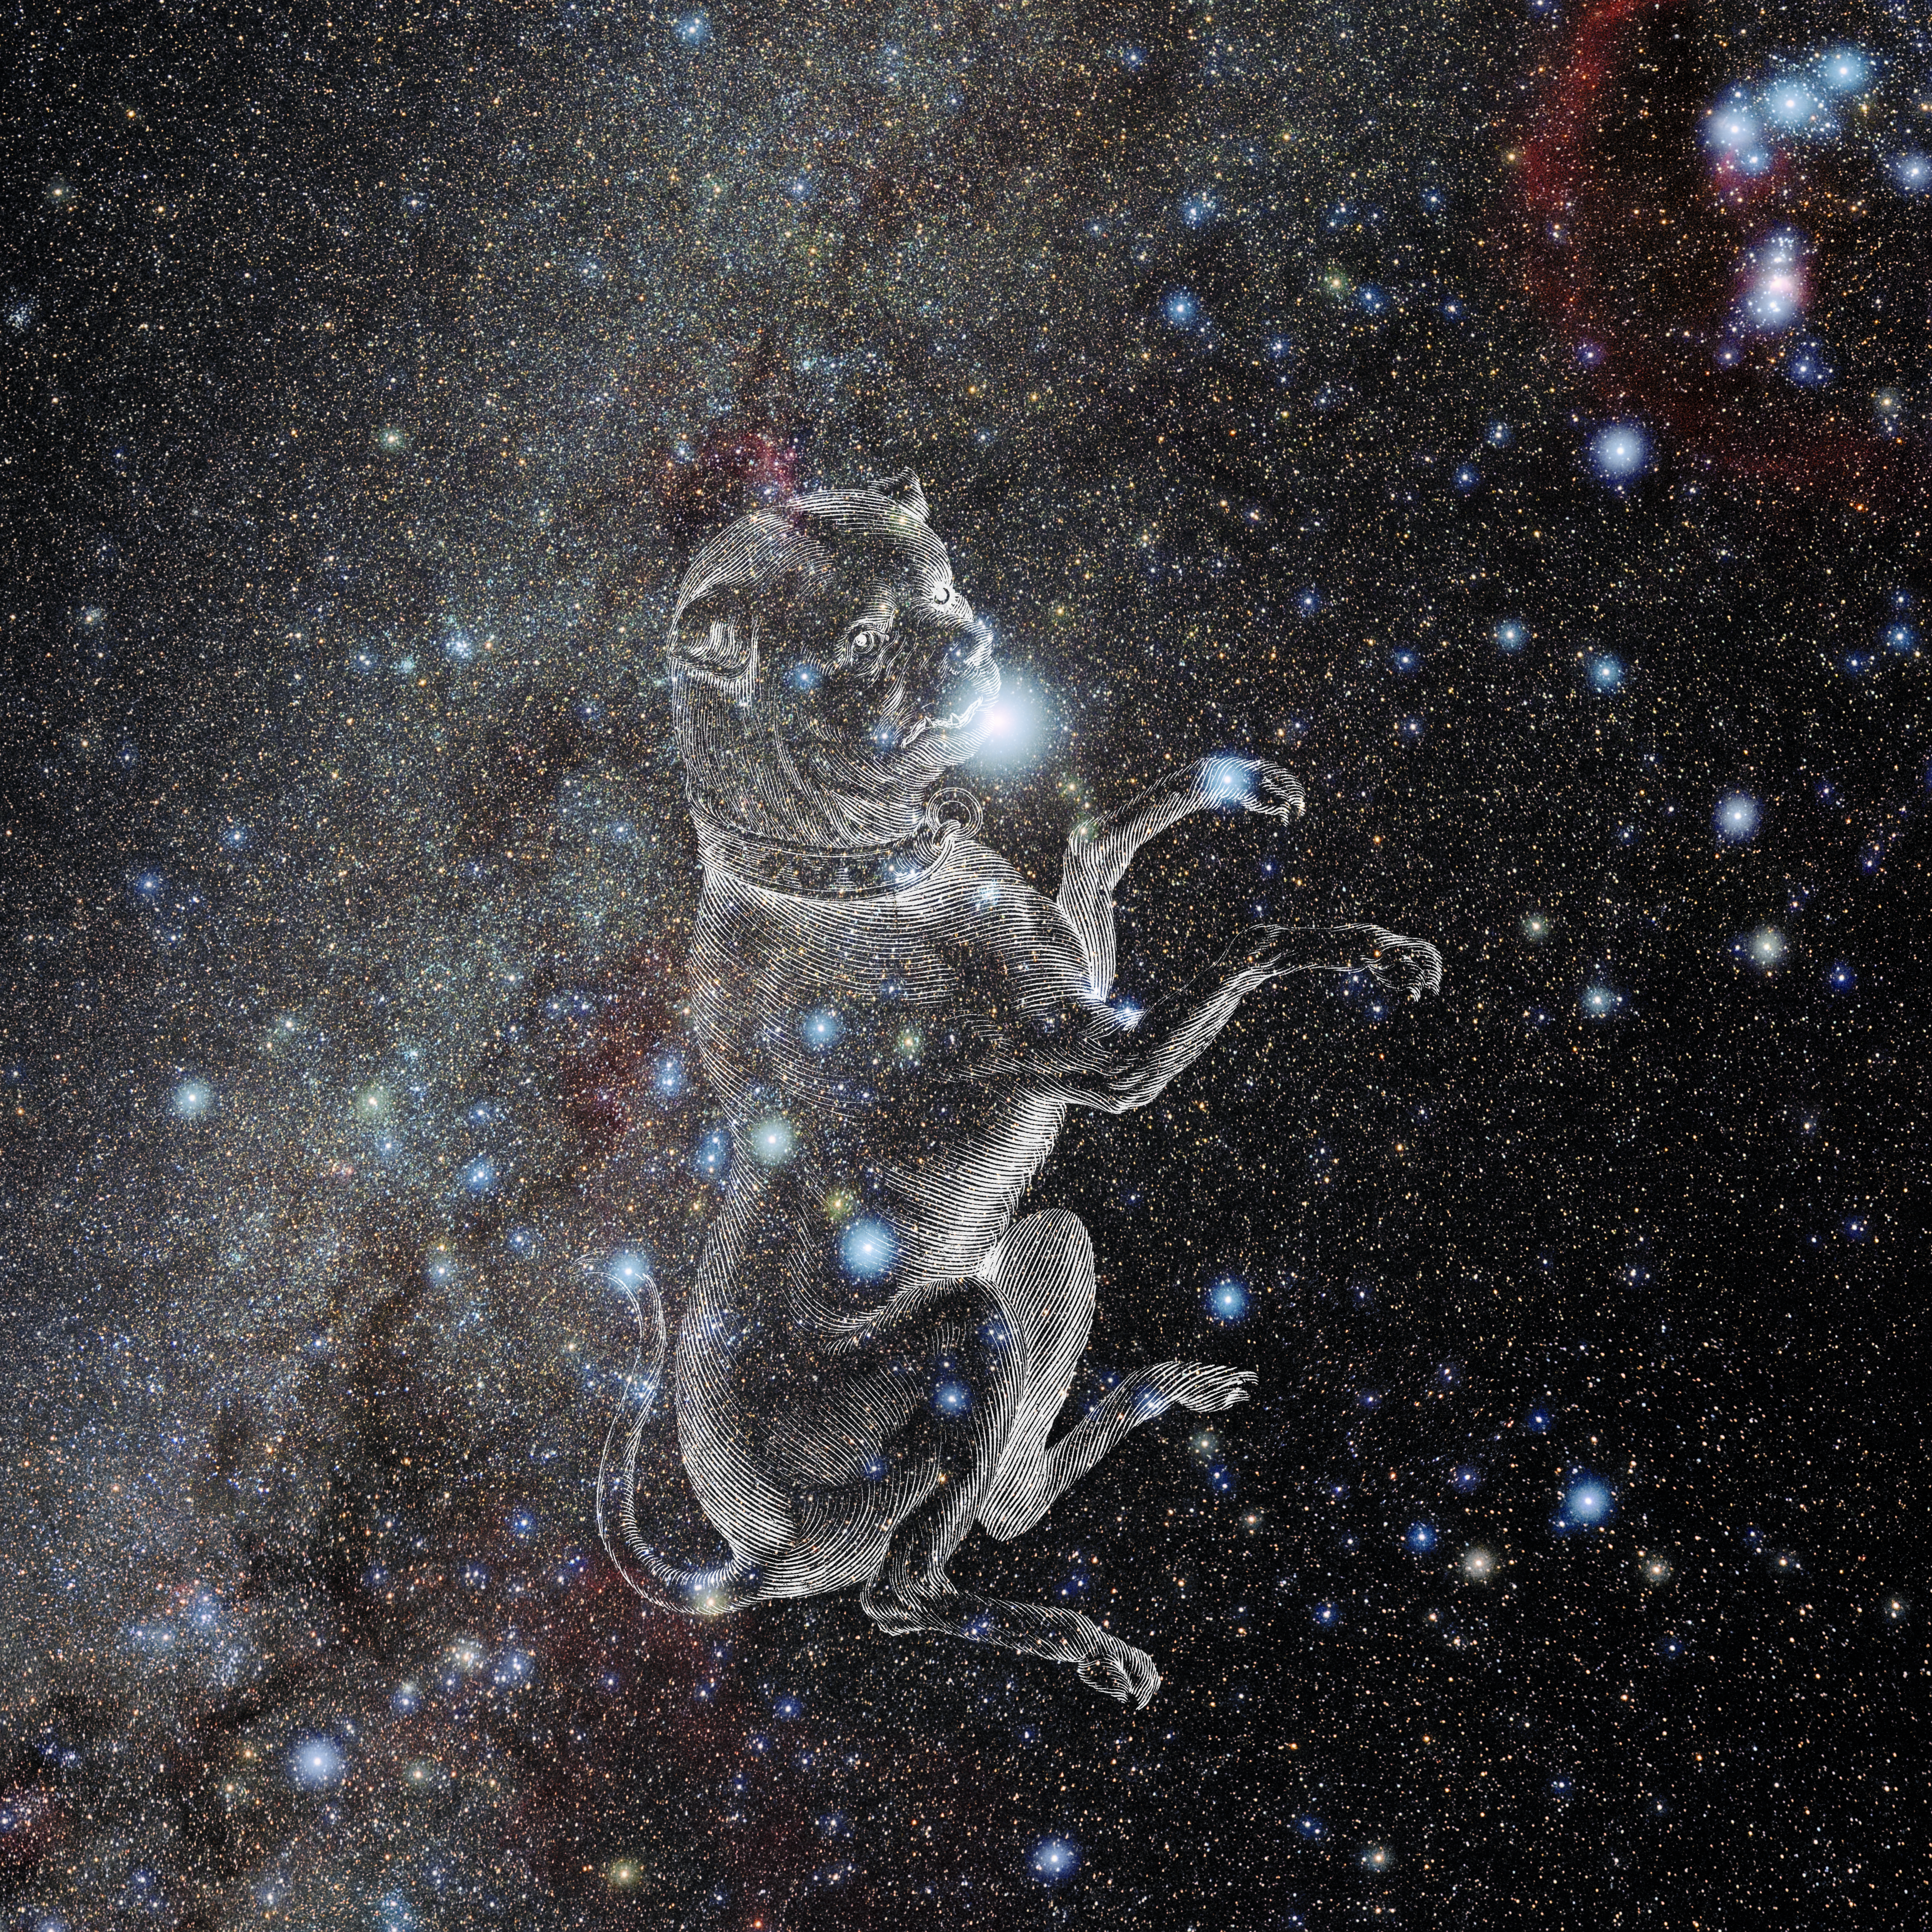

Canis Major with Hevelius Drawing

Photo of the constellation Canis Major from NOIRLab's 88 Constellations project showing Johannes Hevelius drawing of the constellation in Uranographia, his celestial catalogue in 1690.
Here is the version with the constellation 'stick figure' and here the unannotated version.

Credit: E. Slawik/NOIRLab/NSF/AURA/M. Zamani/J. Hevelius/NASA Universe of Learning/USNO/STScI